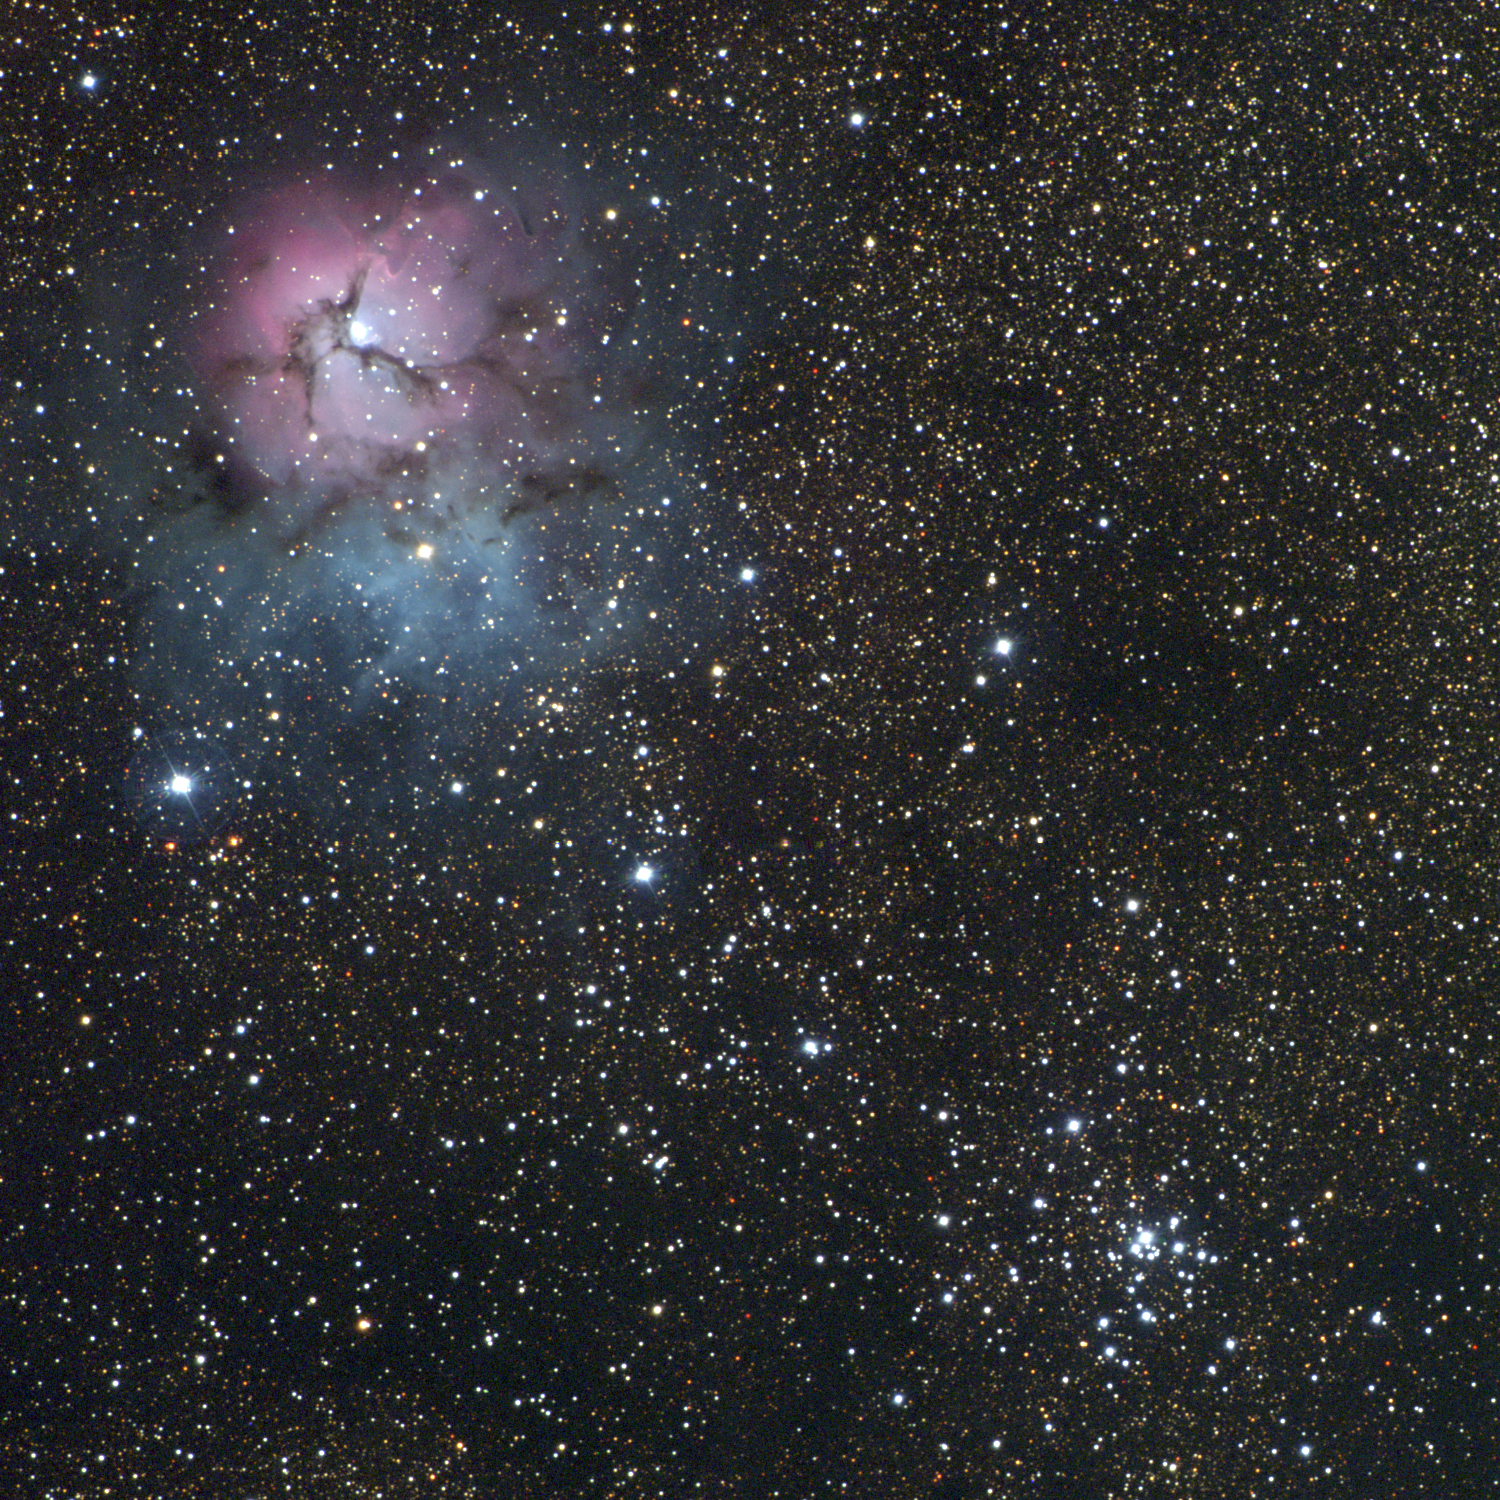

M20 (NGC, Trifid) and M21 (NGC 6531)

TheTrifid Nebula, M20 (upper left, NE) and the open star cluster M21 (lower right, SW), are close enough together on the sky that they both appear in this wide-field, 51 arc minute square picture taken with the Burrell Schmidt telescope of Case Western Reserve University's Warner and Swasey Observatory located on Kitt Peak, near Tucson, Arizona. The single set of BVR images was taken in June 1996, during the Research Experiences for Undergraduates (REU) program operated at the Kitt Peak National Observatory and supported by the National Science Foundation. Higher resolution images are separately available for M20 and M21.

Credit: REU program/NOIRLab/NSF/AURA